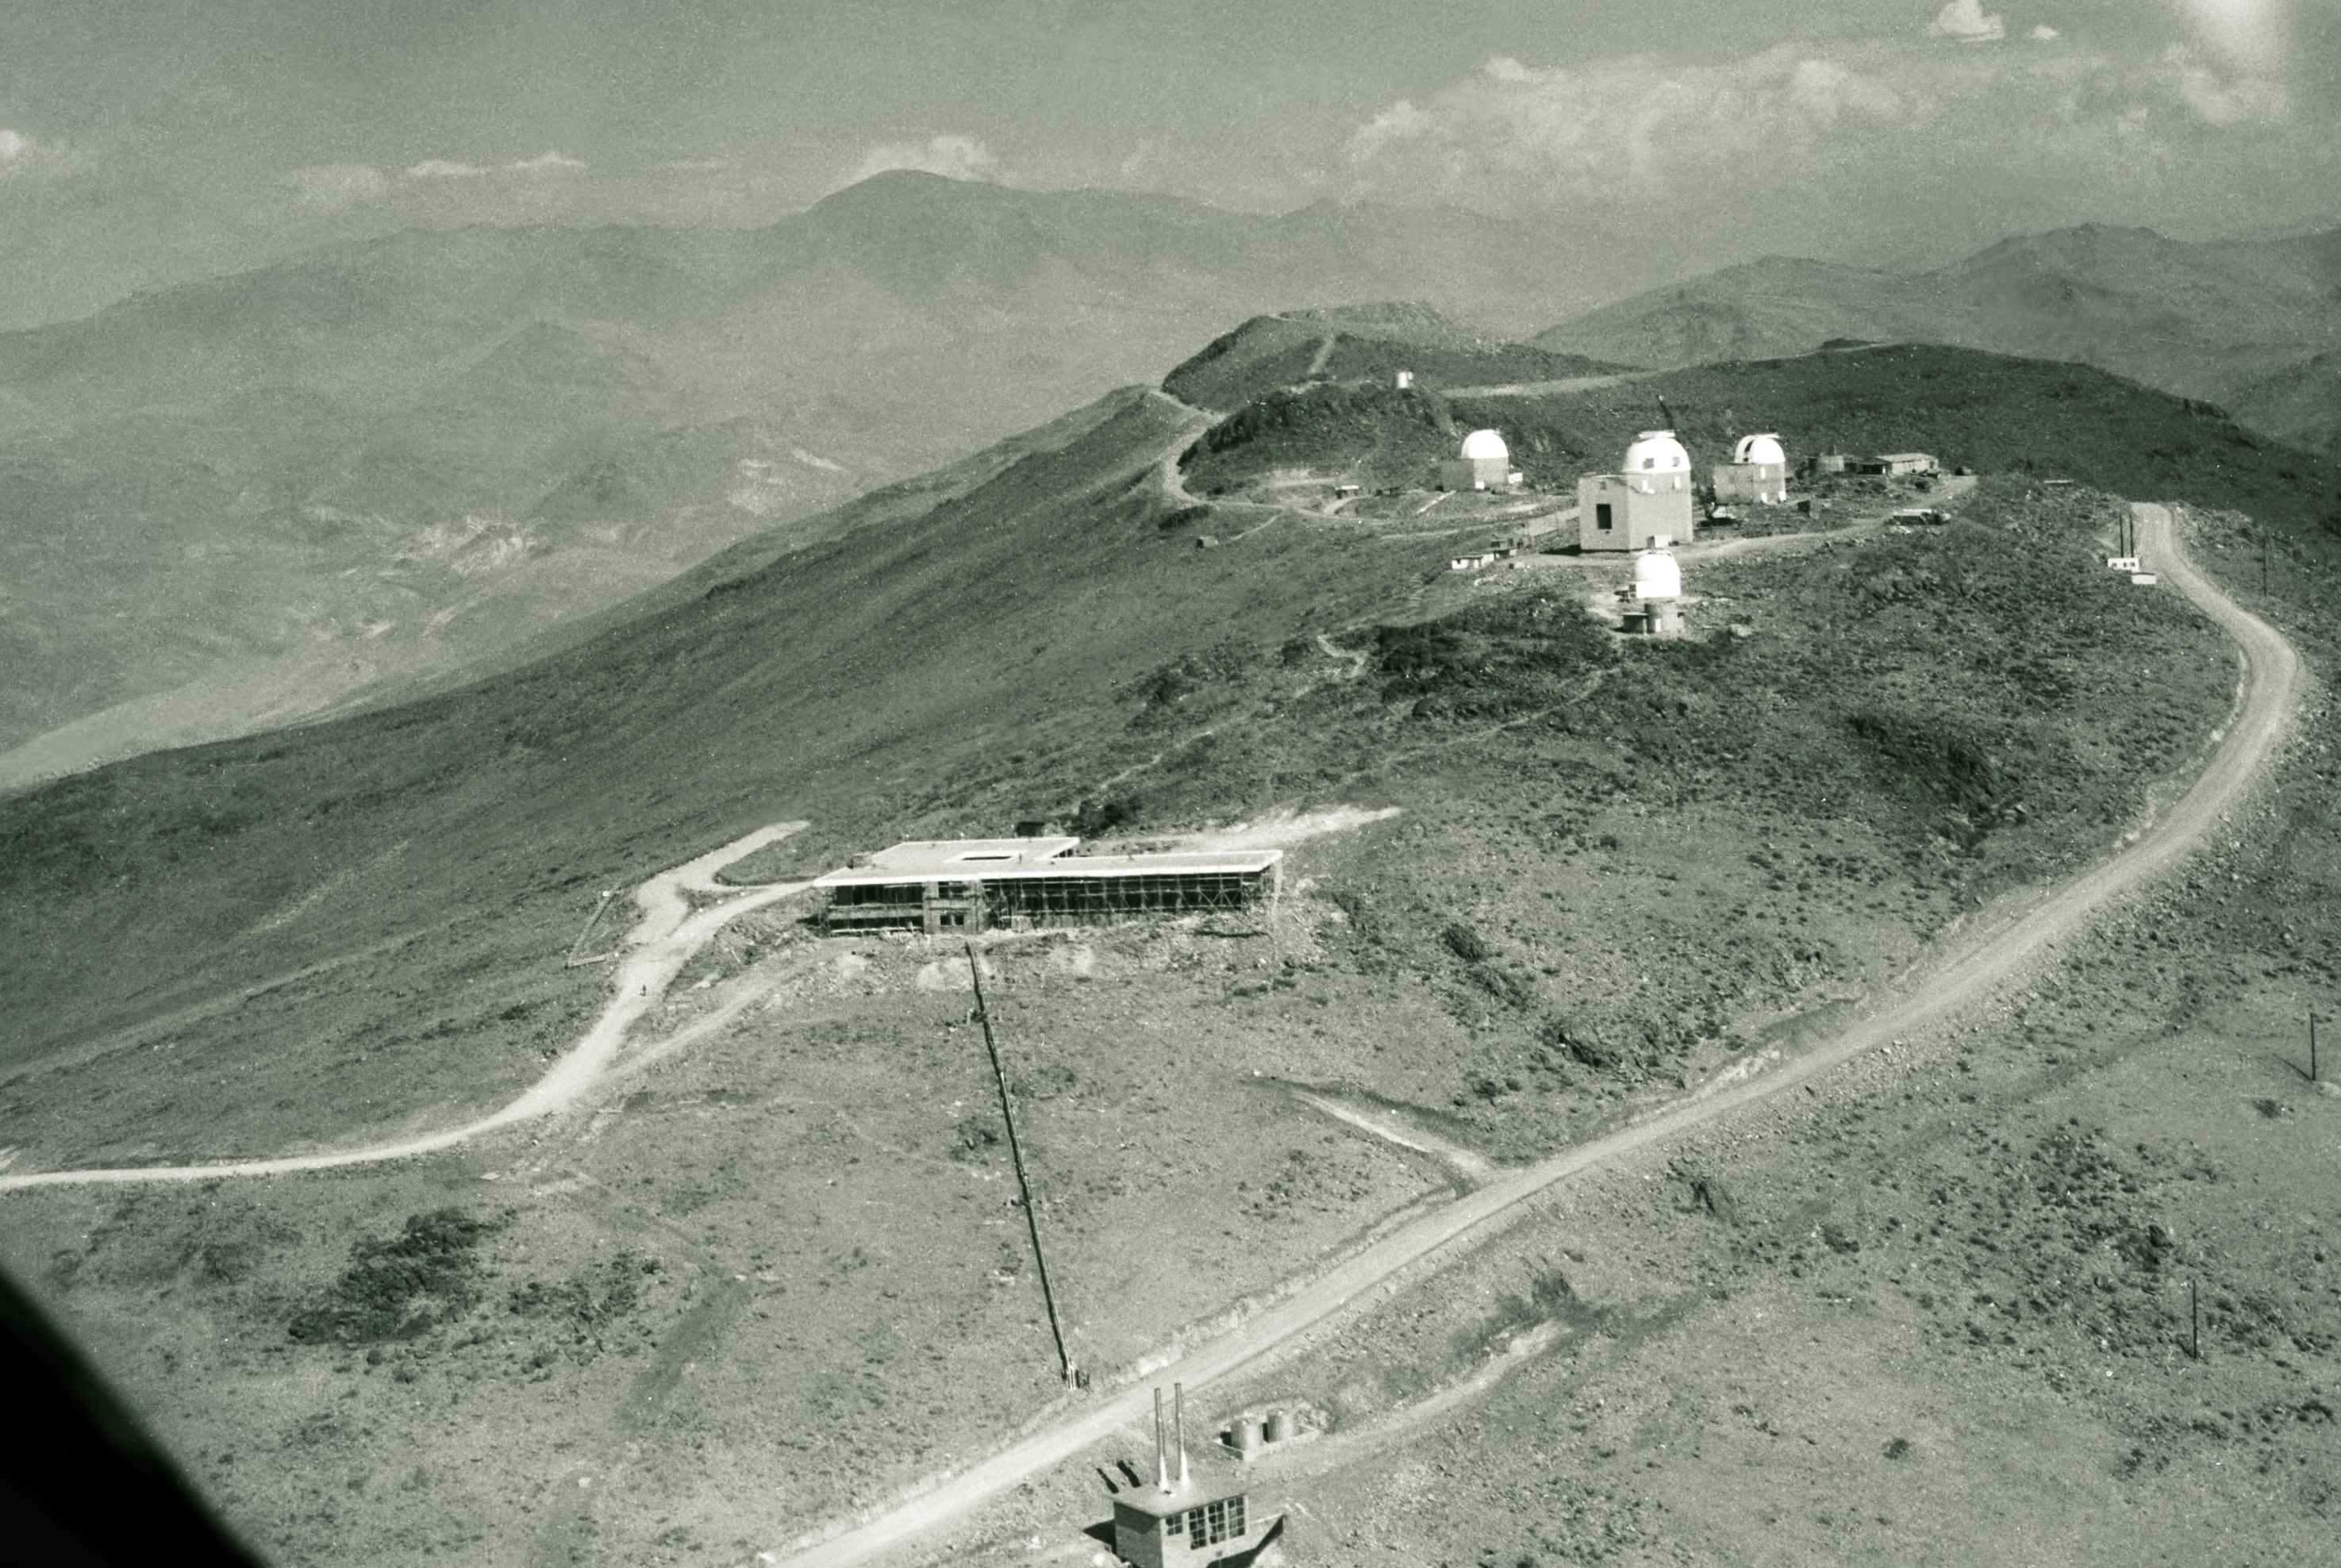

Aerial view of La Silla

The new hotel in the foreground, 1968

Credit: ESO/R. Villena